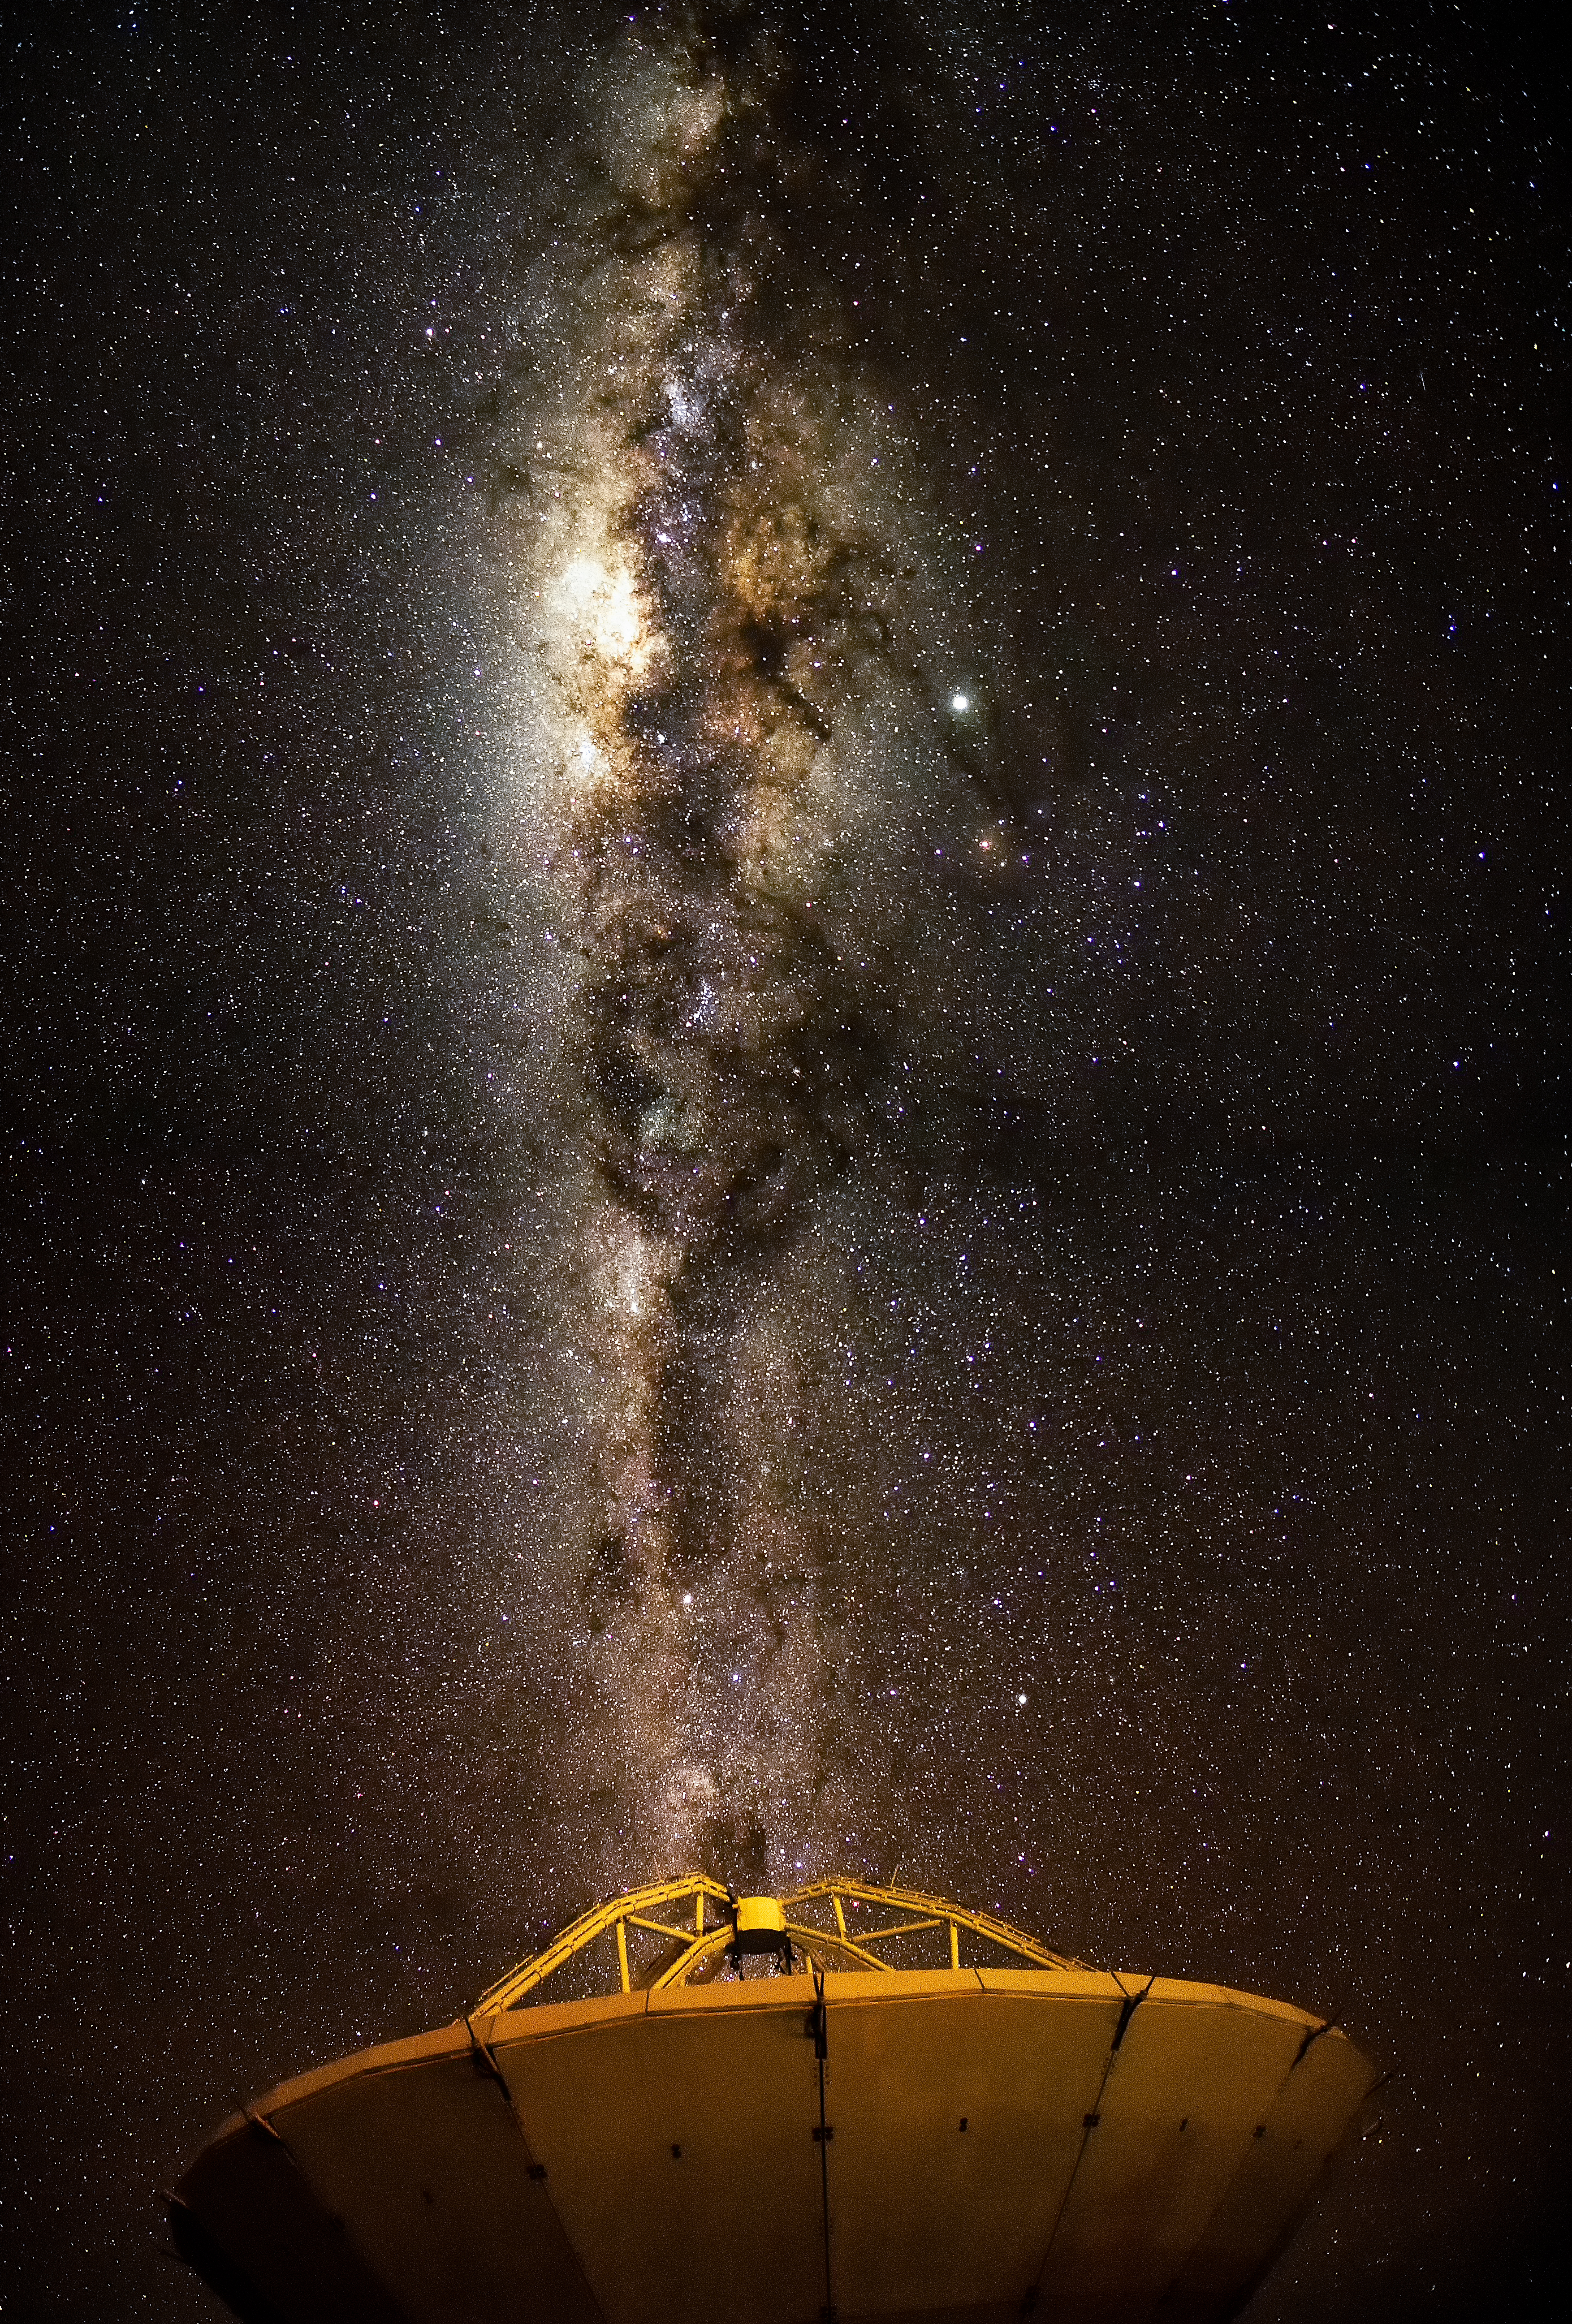

Milky Way over ALMA

The Milky Way glitters above the ALMA array in this image.

Credit: Pablo Bello – ALMA (ESO/NAOJ/NRAO)